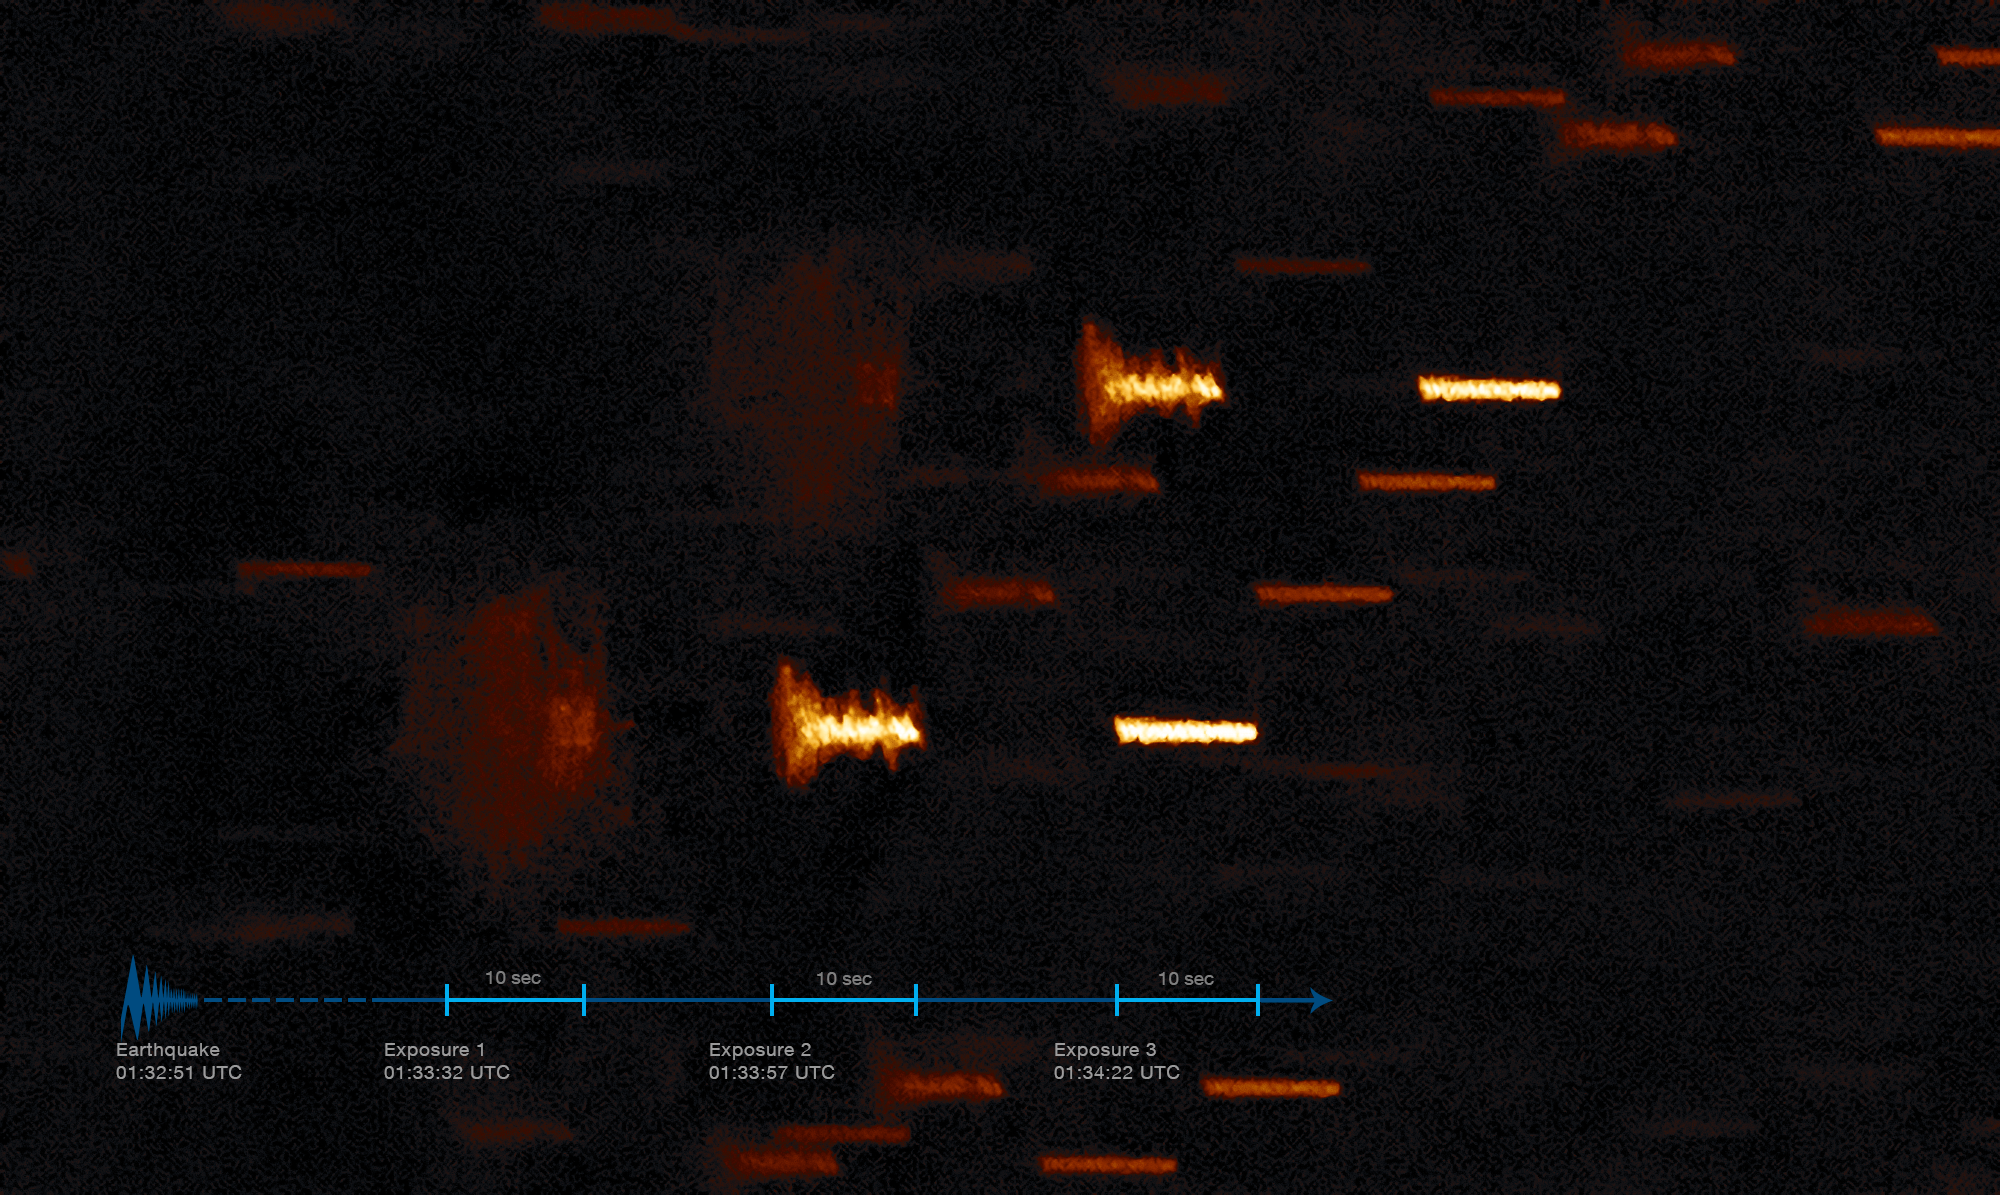

Shaking stars

On the night of 20 January 2019 Coquimbo, Chile shook with the force of a magnitude 6.7 earthquake. Although Coquimbo lies 90 kilometres from ESO’s La Silla Observatory, its effects were far from unnoticed.

This unique image shows the earthquake as recorded by the Rapid Action Telescope for Transient Objects (TAROT), a telescope designed to monitor gamma-ray bursts.

On the night in question, TAROT was imaging geostationary satellites, which look like static points in the sky as seen from a telescope on the ground. As a result, the stars are recorded as trails, as the Earth rotates on its axis during the exposure. In this picture, three 10 second images, taken in rapid succession on the night of the earthquake, have been overlaid.

The first image (left) was started 41 seconds after the start of the earthquake, and the last (right) finishes about 100 seconds after the beginning of the earthquake. Each star is seen three times as the earthquake shakes the telescope and blurs its view of the night sky. The effect of the earthquake gradually weakens with time (towards the right of the image).

The recording on the image here is similar to measurements recorded by seismographs on a roll of paper.

Credit: ESO/A. Klotz (TAROT)